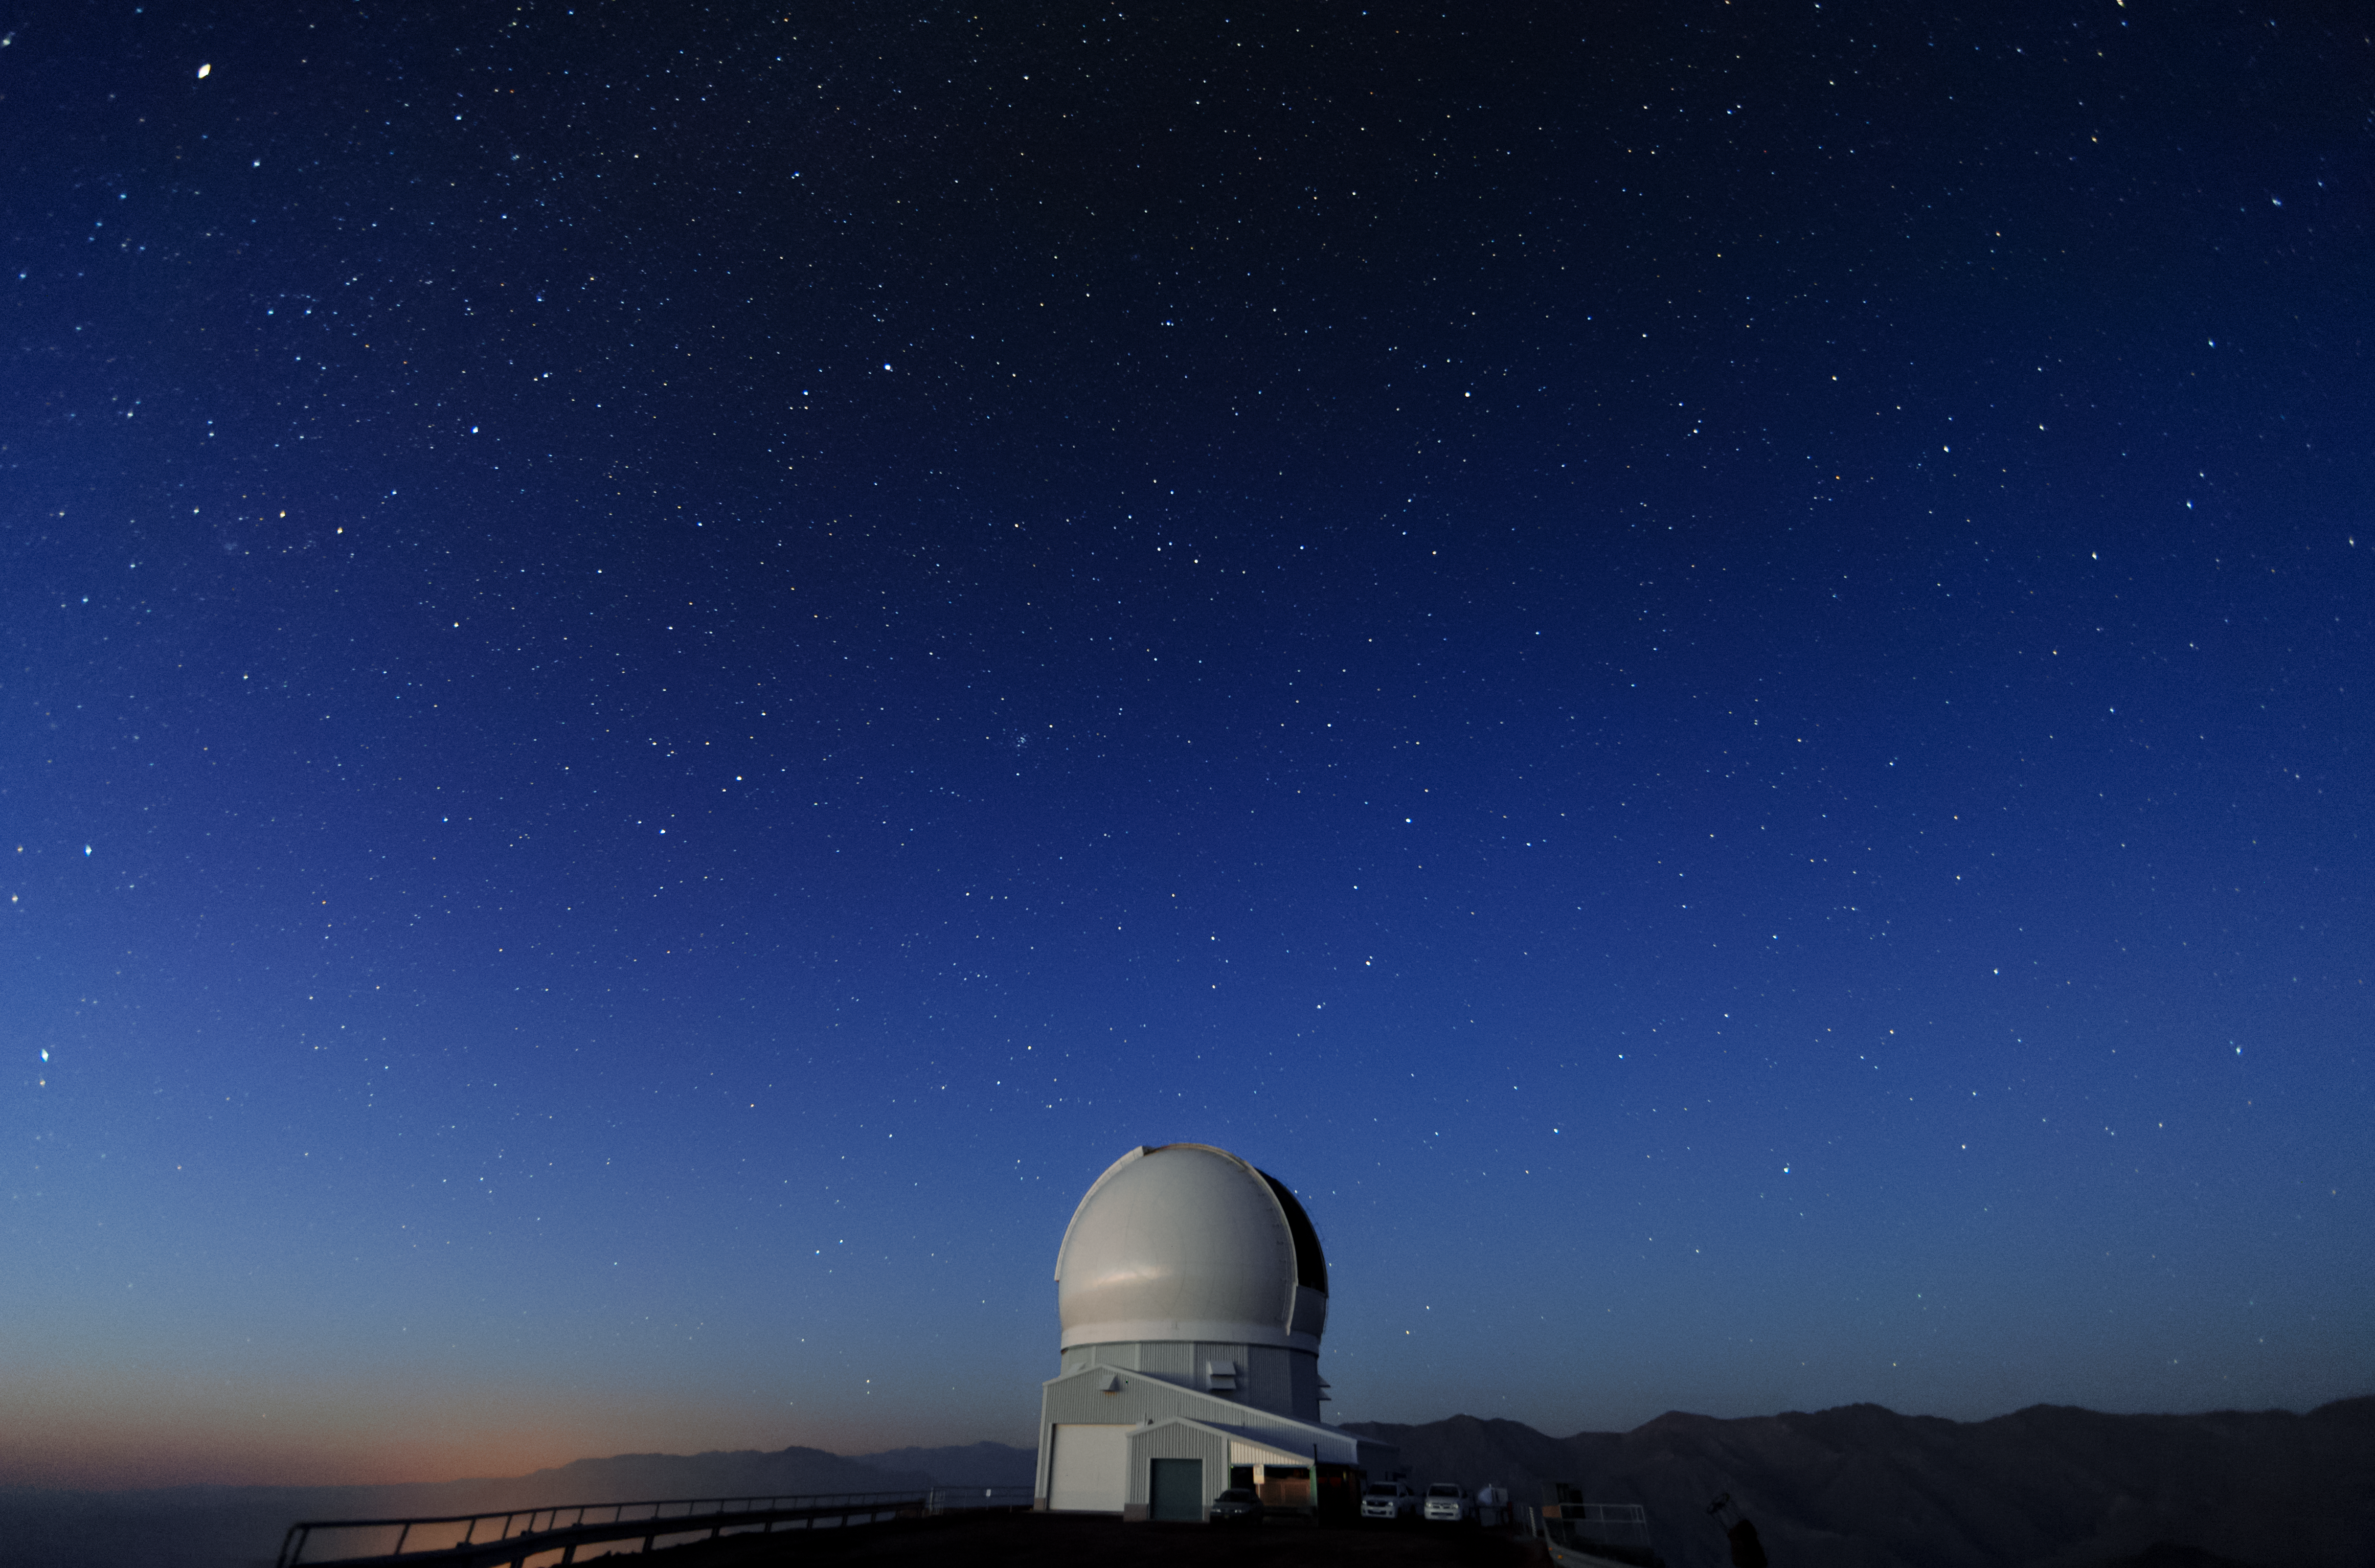

Twilight at SOAR

This image shows twilight at the SOAR Telescope located at Cerro Tololo, Chile.

Credit: International Gemini Observatory/NOIRLab/AURA/NSF/M. Paredes